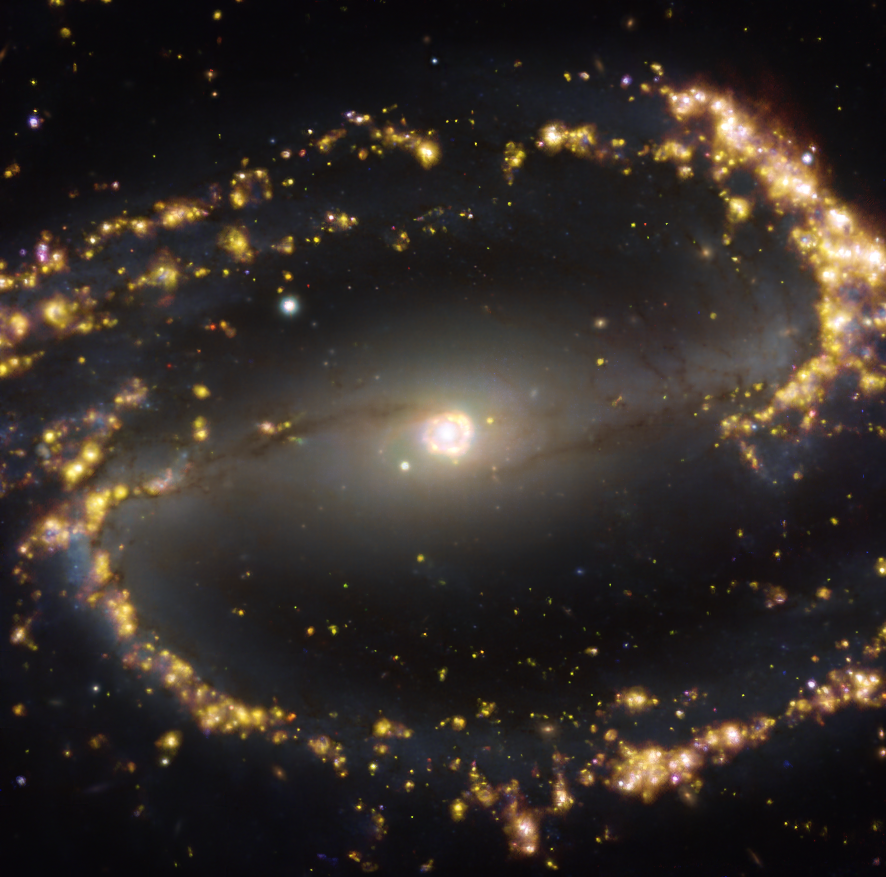

NGC 1300 as seen with MUSE on ESO’s VLT at several wavelengths of light

This image, taken with the Multi-Unit Spectroscopic Explorer (MUSE) on ESO’s Very Large Telescope (VLT), shows the nearby galaxy NGC 1300. NGC 1300 is a spiral galaxy, with a bar of stars and gas at its centre, located approximately 61 million light-years from Earth in the constellation Eridanus. The image is a combination of observations conducted at different wavelengths of light to map stellar populations and warm gas. The golden glows mainly correspond to clouds of ionised hydrogen, oxygen and sulphur gas, marking the presence of newly born stars, while the bluish regions in the background reveal the distribution of slightly older stars.

The image was taken as part of the Physics at High Angular resolution in Nearby GalaxieS (PHANGS) project, which is making high-resolution observations of nearby galaxies with telescopes operating across the electromagnetic spectrum.

Credit: ESO/PHANGS